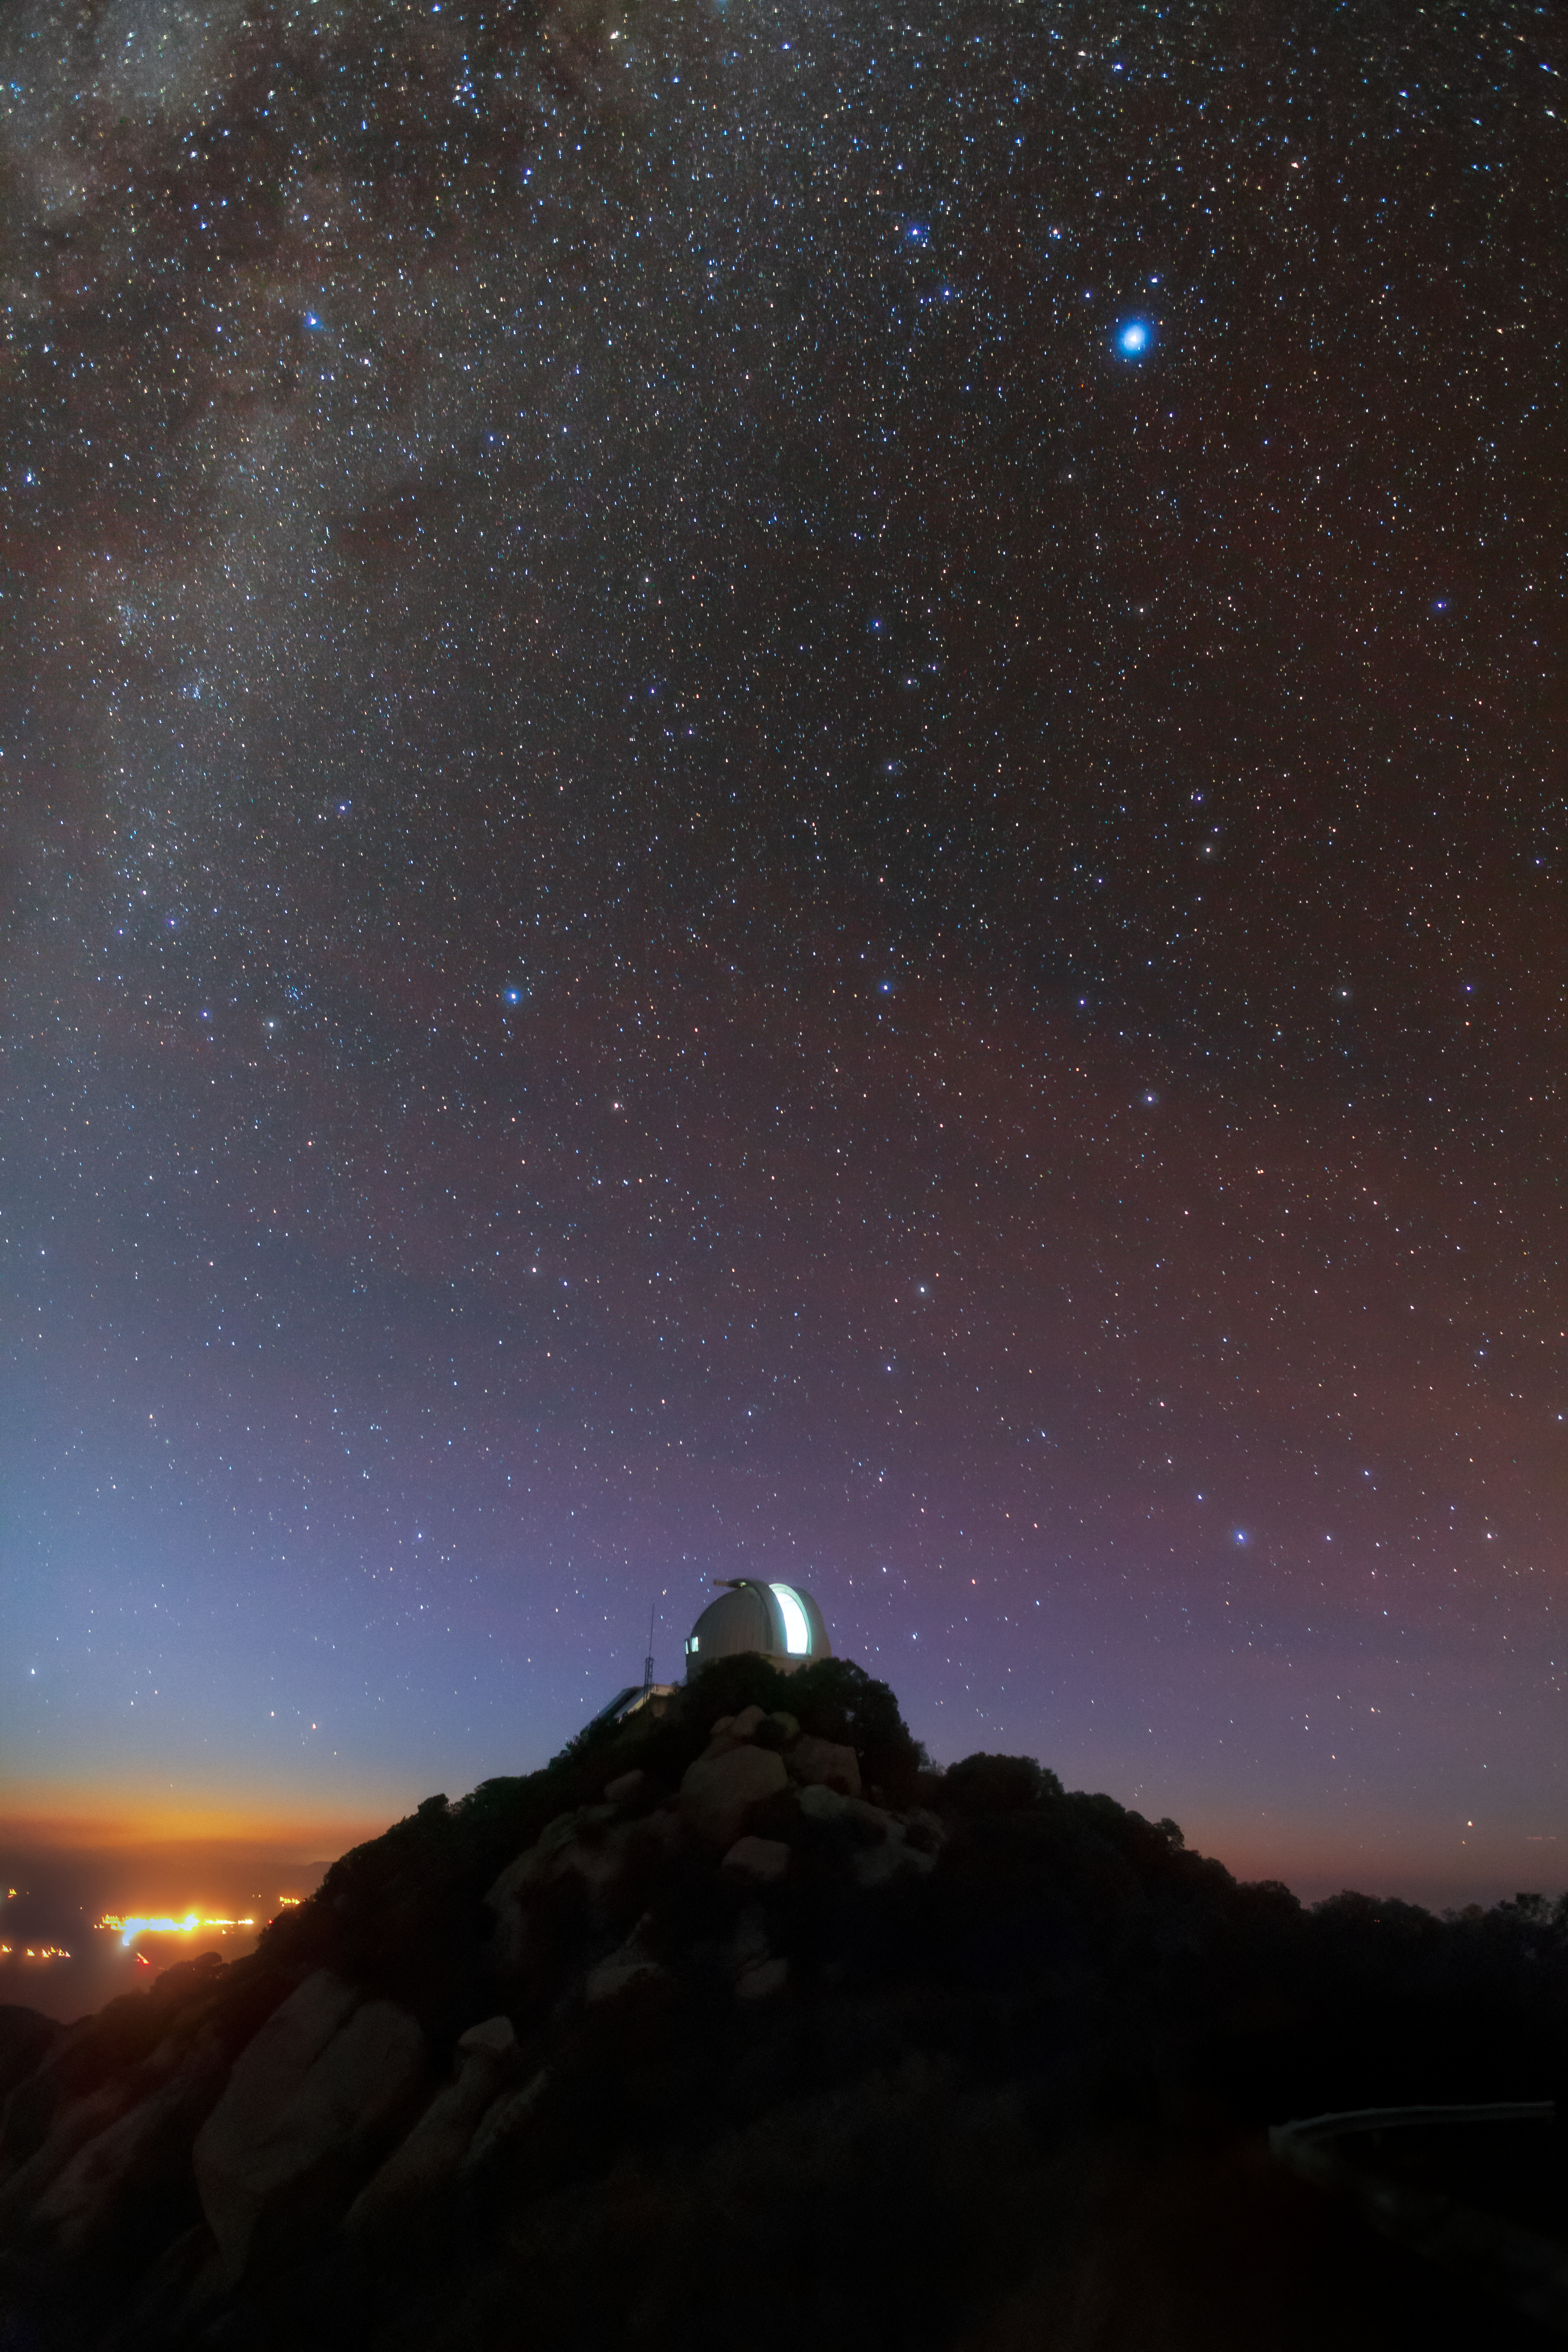

Technicolor Night

The night sky overflows with light and color in this long-exposure image from Kitt Peak National Observatory, a Program of NSF NOIRLab. The starry band of the Milky Way spans the upper left of the image, and the subtle reddish colors of airglow tint the sky in scarlet. The long exposure time allows the camera to collect sufficient light that the stars are picked out in sharp detail. However, that long exposure time also means that the lights from both the interior of the WIYN 0.9-meter Telescope’s dome and the distant city of Tucson in the far left appear to be very bright. In reality, artificial lights around the telescopes are tightly controlled, and the observatory is intentionally located far enough from human dwellings that there is limited light pollution.

As well as producing a vibrant skyscape, this long exposure time has also stretched the stars at the top of the image. The stars themselves have not moved — rather the Earth (and the photographer’s camera) have rotated beneath them, causing short star trails to form.

Credit: KPNO/NOIRLab/NSF/AURA/B. Tafreshi